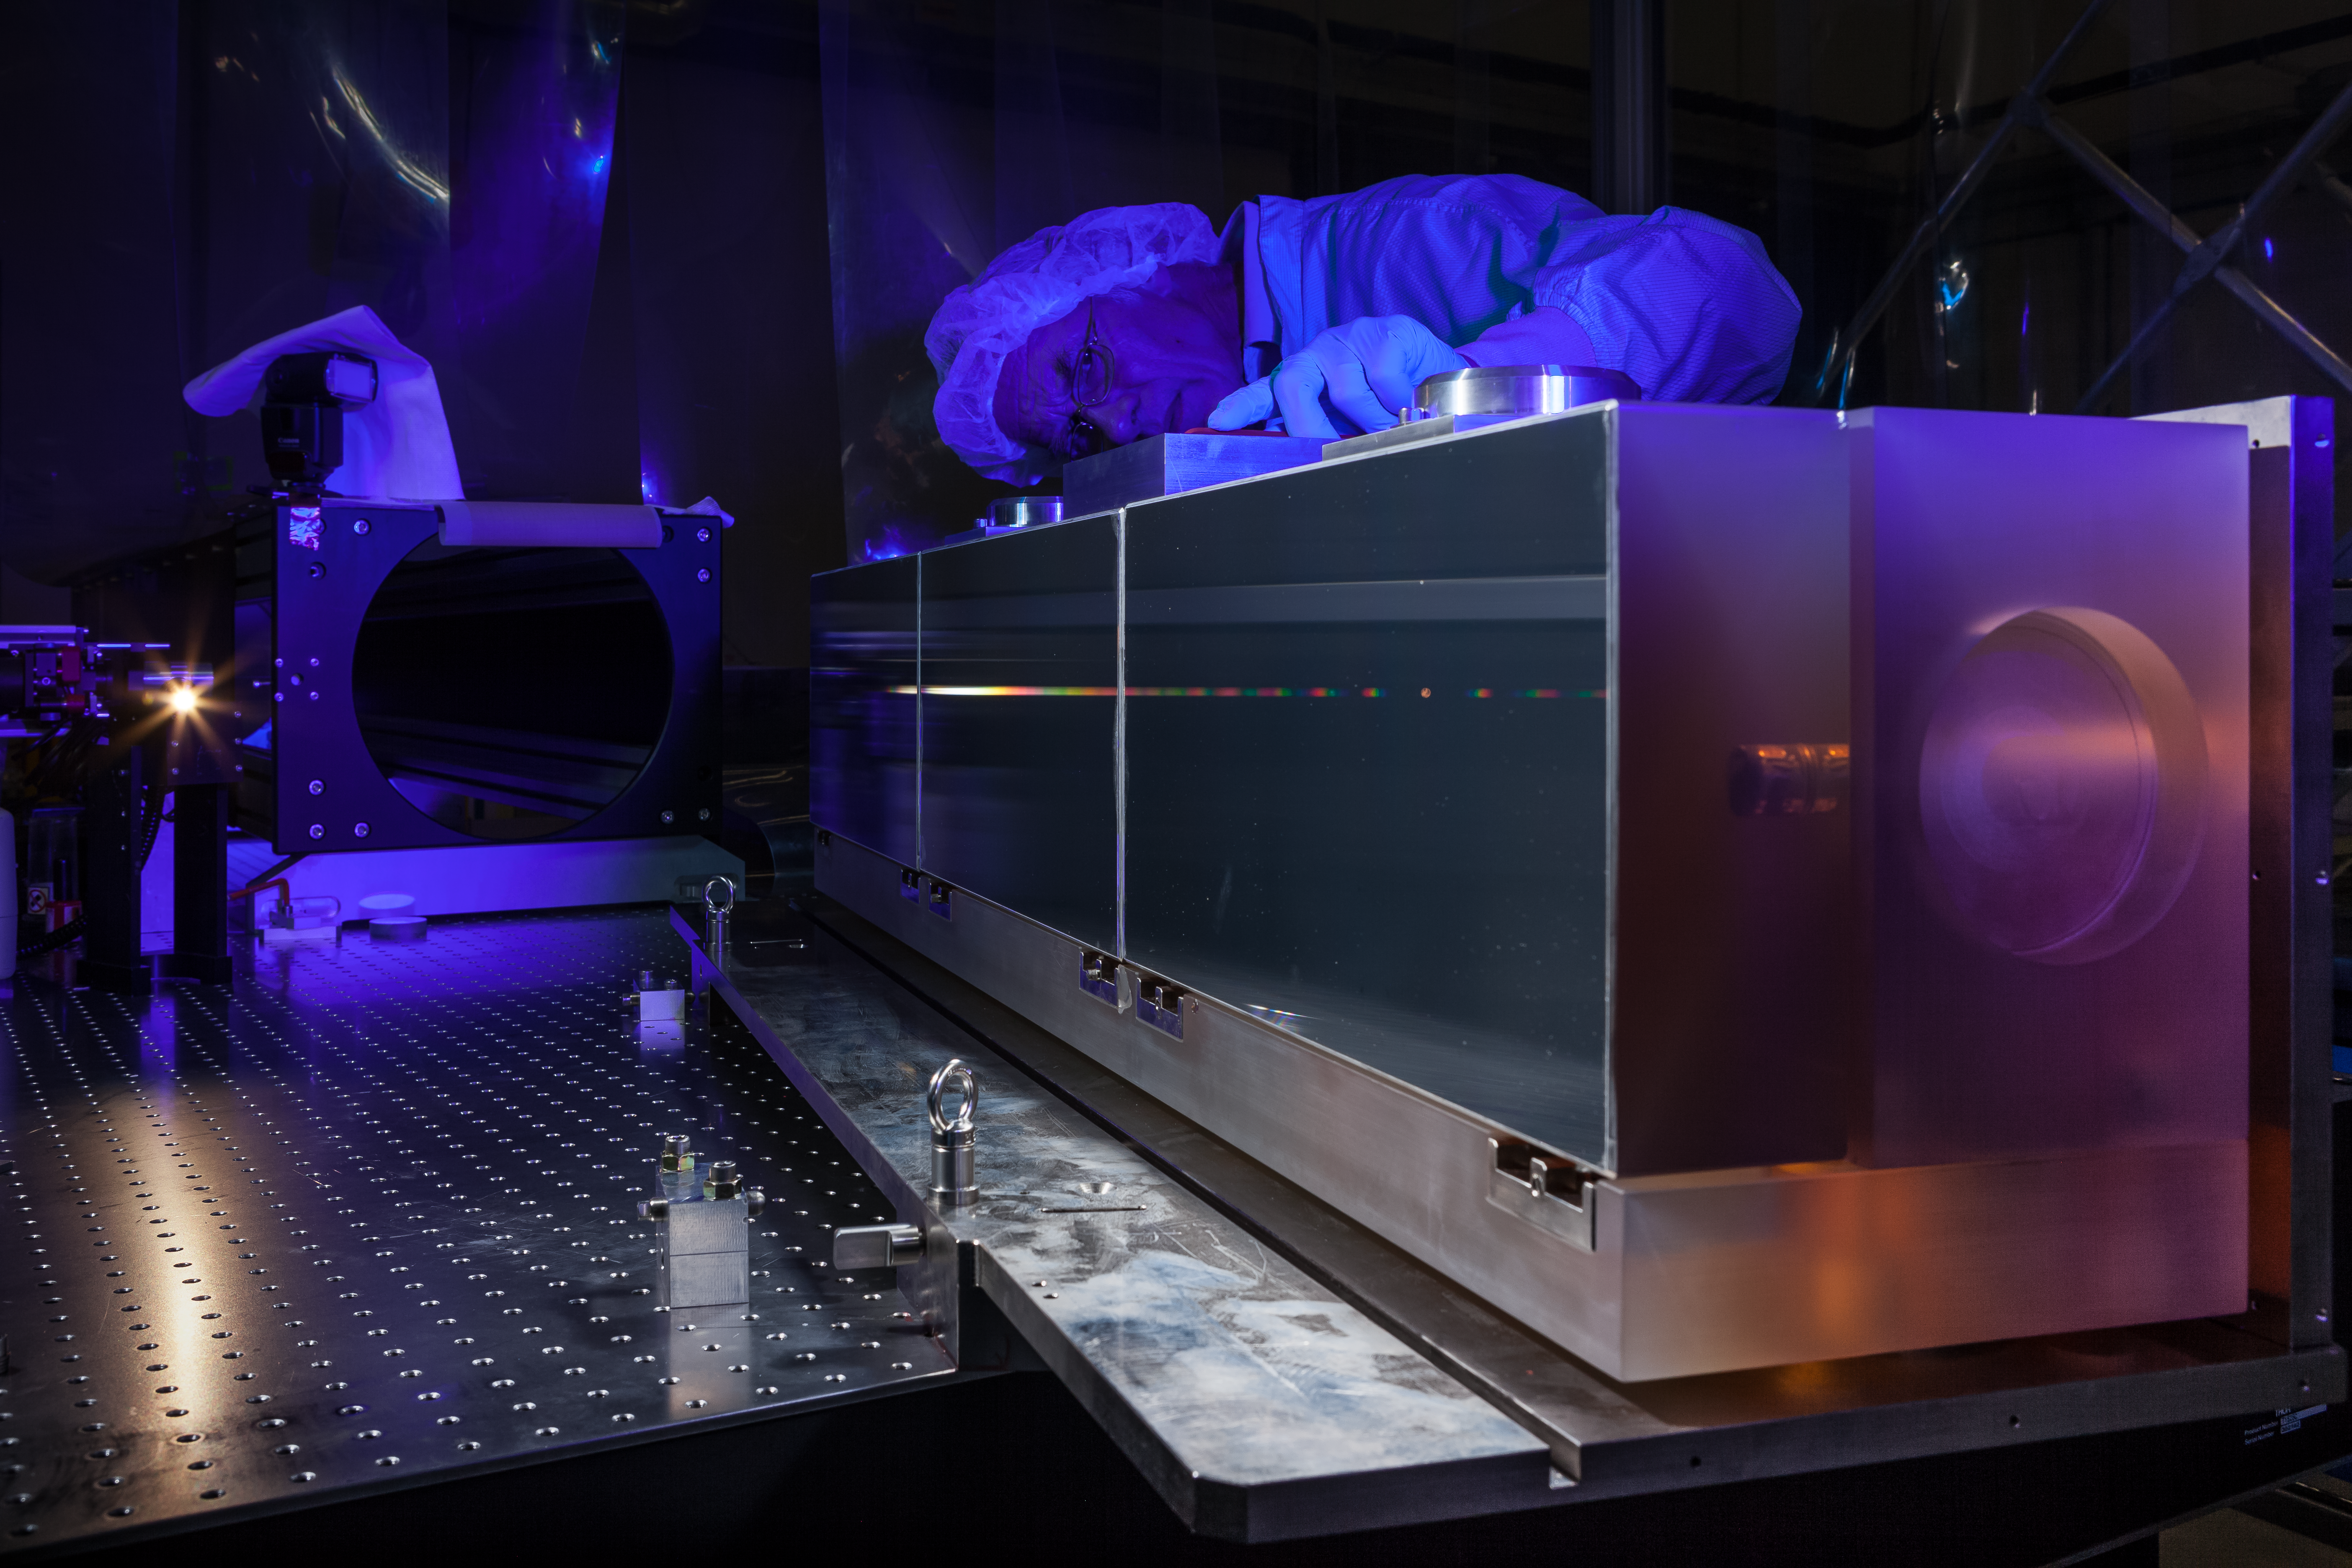

ESPRESSO in the ESO cleanroom

The huge diffraction grating at the heart of the ultra-precise ESPRESSO spectrograph — the next generation in exoplanet detection technology — is pictured undergoing testing in the cleanroom at ESO Headquarters in Garching bei München, Germany.

Credit: ESO/M. Zamani